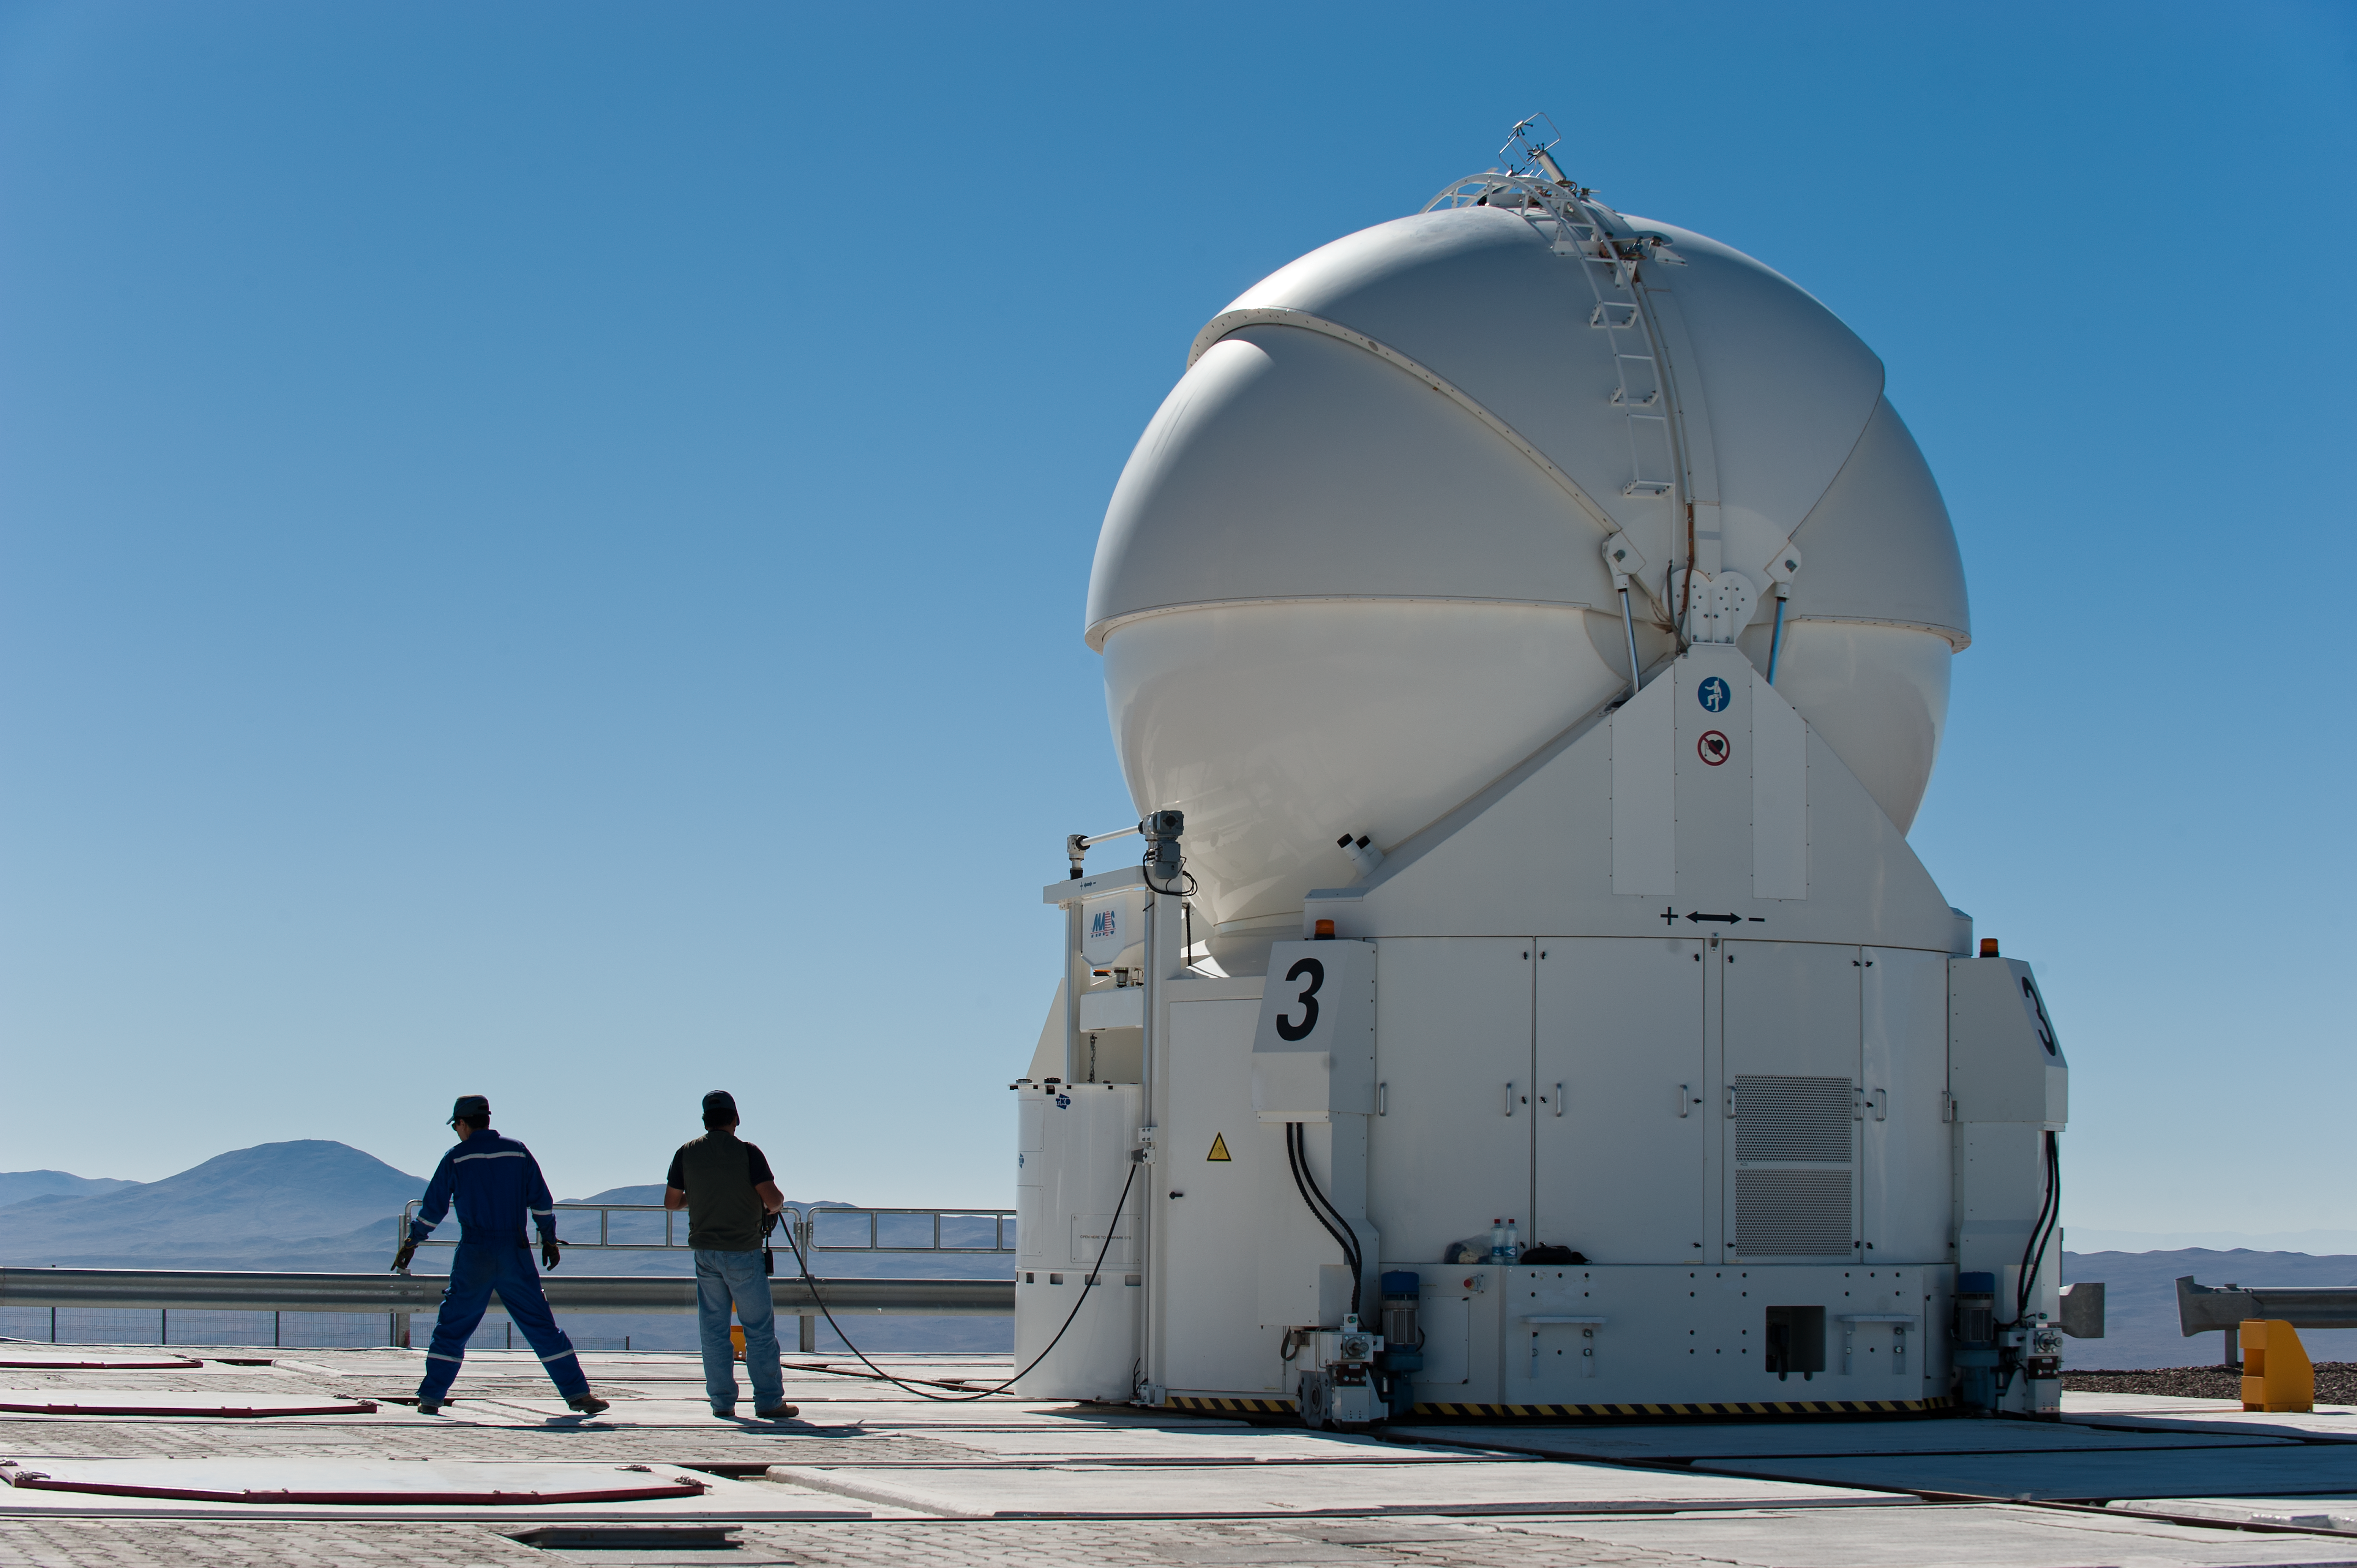

VLT Auxiliary Telescope 3 being moved

VLT Auxillary Telescope 3 being moved for interferometry.

Credit: ESO/Max Alexander